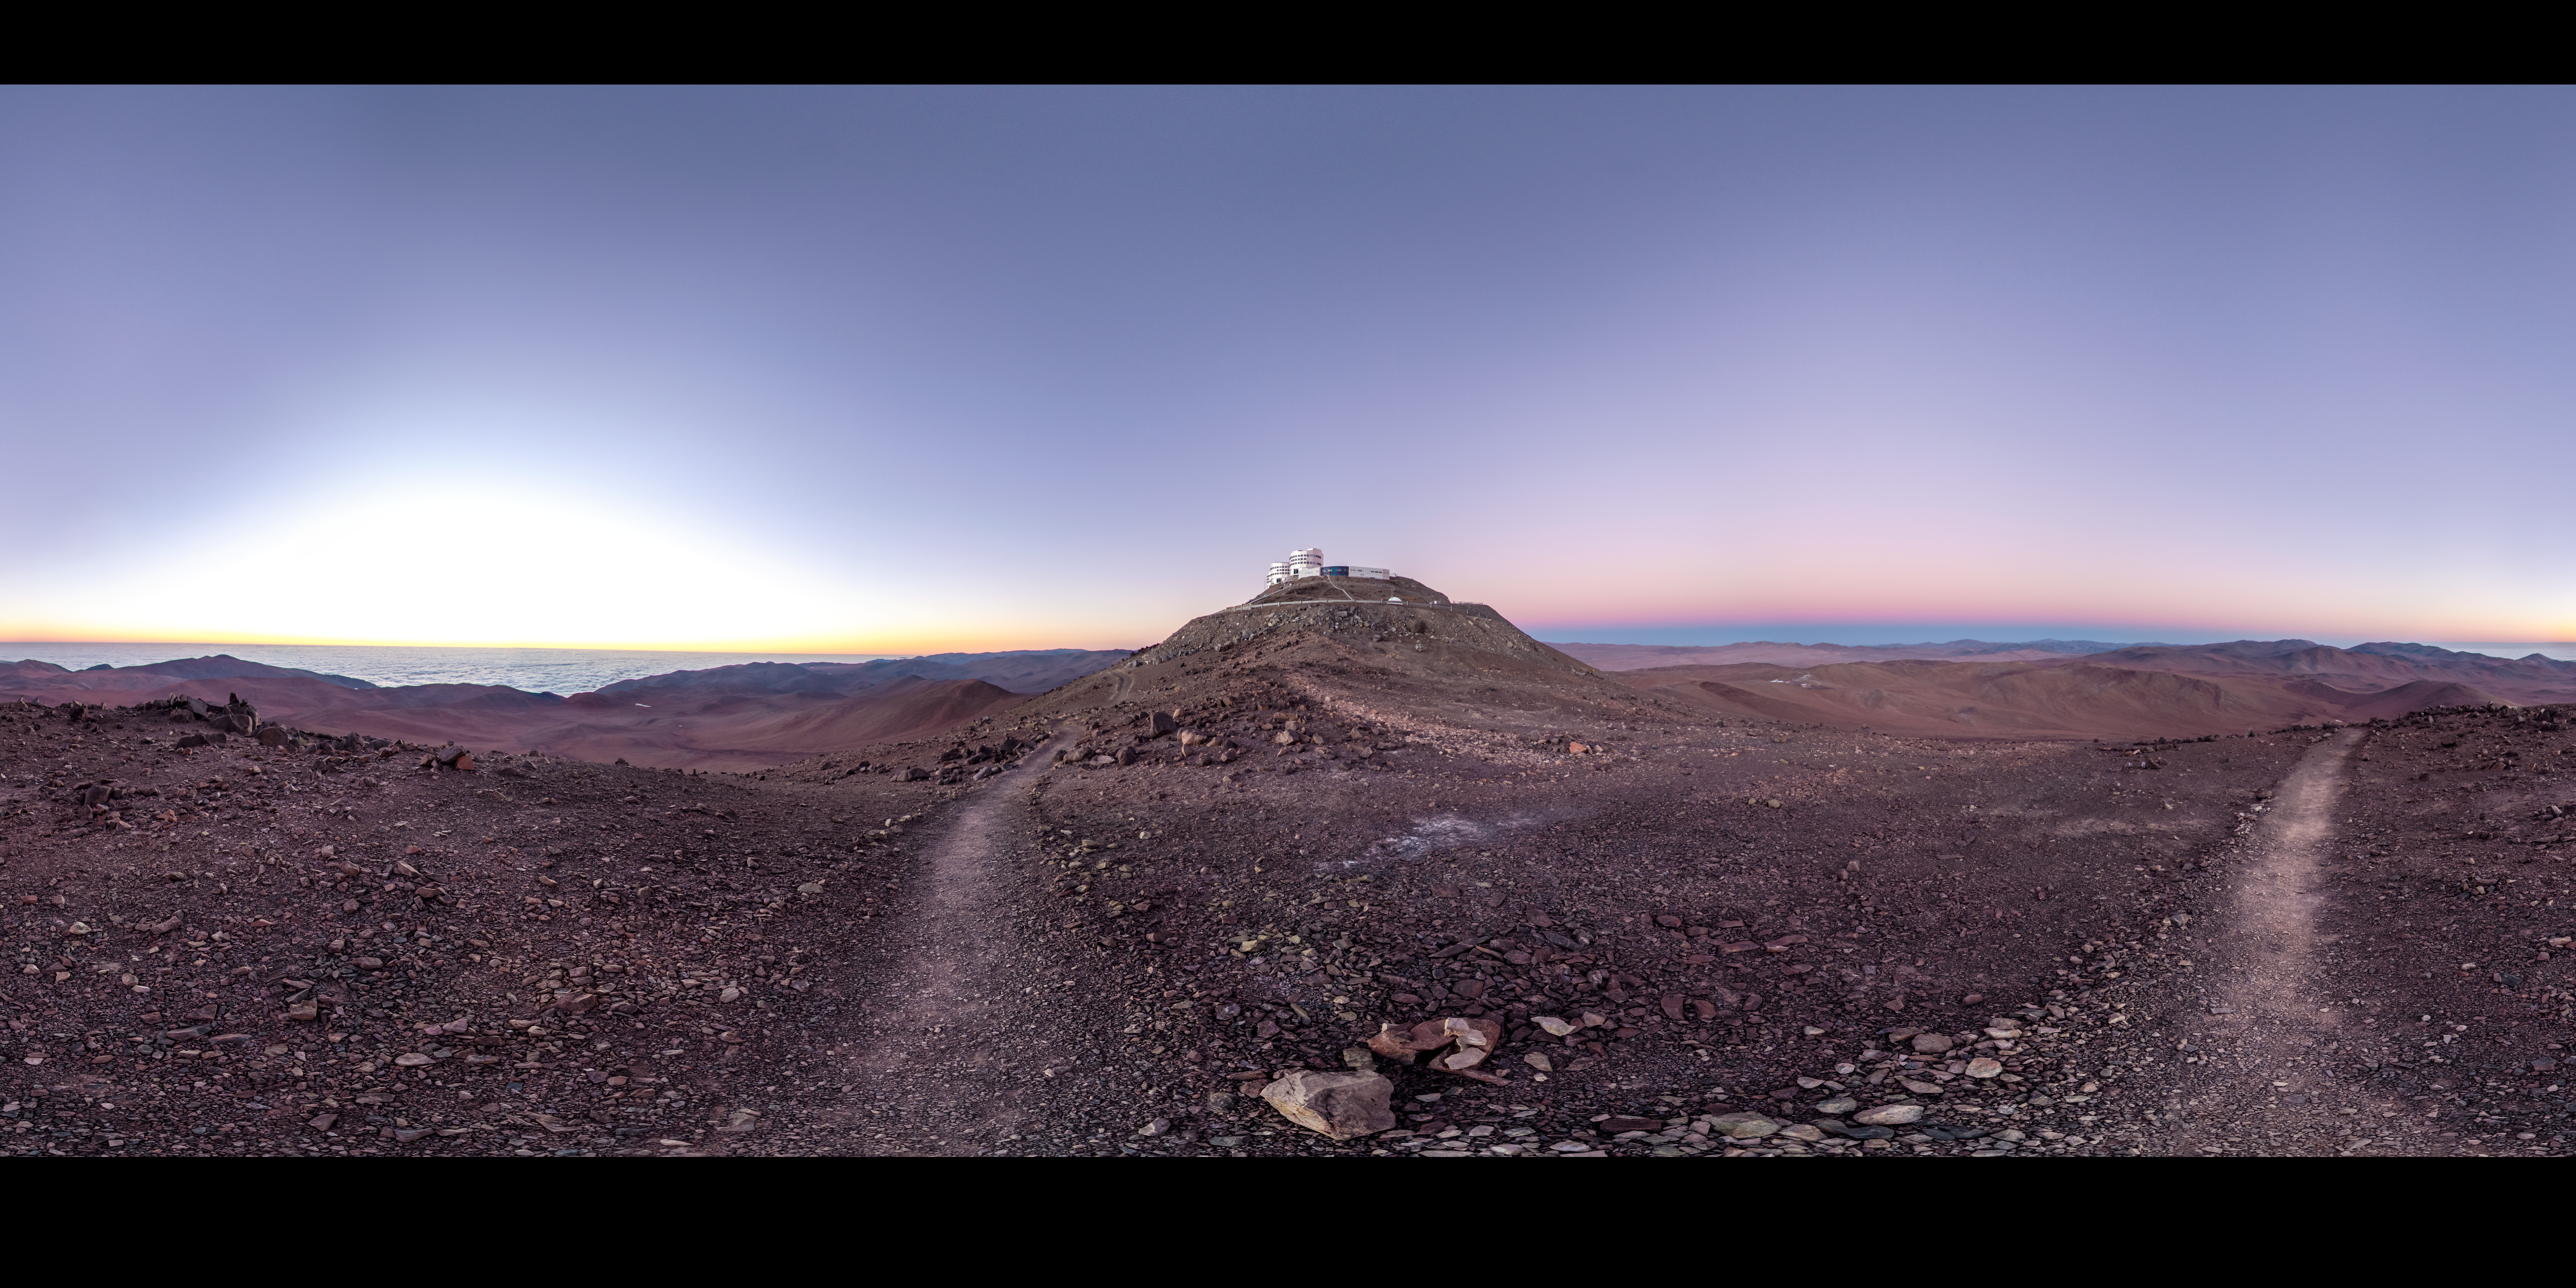

Antarctic Air Visits Paranal

This beautiful panorama of ESO's Paranal Observatory was taken on 5 July 2012, and marks one of the driest days ever recorded at the Very Large Telescope complex. Paranal sits like an island in the middle of the frame, with massive cloud banks floating below, over the distant Pacific Ocean.

The extremely low humidity at Paranal during this period was recorded by a water vapour radiometer known as LHATPRO, which monitors the atmosphere to support the observations carried out at the observatory [1]. Meteorologists from two Chilean universities identified the cause for these unusually dry conditions: high-altitude Antarctic air moving far to the north, and descending over Paranal.

This cold front lingered around Paranal for over 12 hours, causing a record-low level of humidity in the air above the observatory [2]. Florian Kerber (ESO) and colleagues analysed this unusual weather, publishing the results in a paper in the Monthly Notices of the Royal Astronomical Society on 29 January 2014, available here.

So, a dry desert… what is so special about that? Well, dryness of this magnitude is normally experienced at much higher altitudes, for example at the ALMA Observatory on the Chajnantor Plateau, which is located at 5000 metres above sea level — at 2635 metres, the altitude of Paranal is around half of this. Given that infrared observations can be best taken when there is little water vapour in the air, this could mean that routine monitoring using the LHATPRO radiometer will give astronomers the opportunity to exploit future dry spells at Paranal, to obtain great infrared observations of the Universe around us.

The photo was taken by ESO photo ambassador Gabriel Brammer, who coincidentally experienced the sunset that immediately preceded this dry spell, and found it to be extraordinarily clear and beautiful. Gabriel works as an astronomer at the ESO La Silla-Paranal Observatory. When not supporting the operations of the observatory, he studies the formation and evolution of distant galaxies using the most sophisticated telescopes and instrumentation in the world, including the ESO Very Large Telescope and the Hubble Space Telescope.

Links

Equirectagular projected version

Notes
[1] The Low Humidity and Temperature Profiling radiometer (LHATPRO), manufactured by Radiometer Physics GmbH in Germany, uses strong spectral lines from certain elements to measure the water content of the atmosphere.

[2] The humidity is measured in the form of precipitable water vapour — a measure of atmospheric water content. It is the amount of water in a column of the atmosphere if it were all to fall as rain. In this case only 0.1 mm of precipitable water vapour was measured — much less than the usual (but already low) figure of 2 mm at Paranal.

Credit: ESO/G. Brammer Acknowledgement: F. Kerber (ESO)